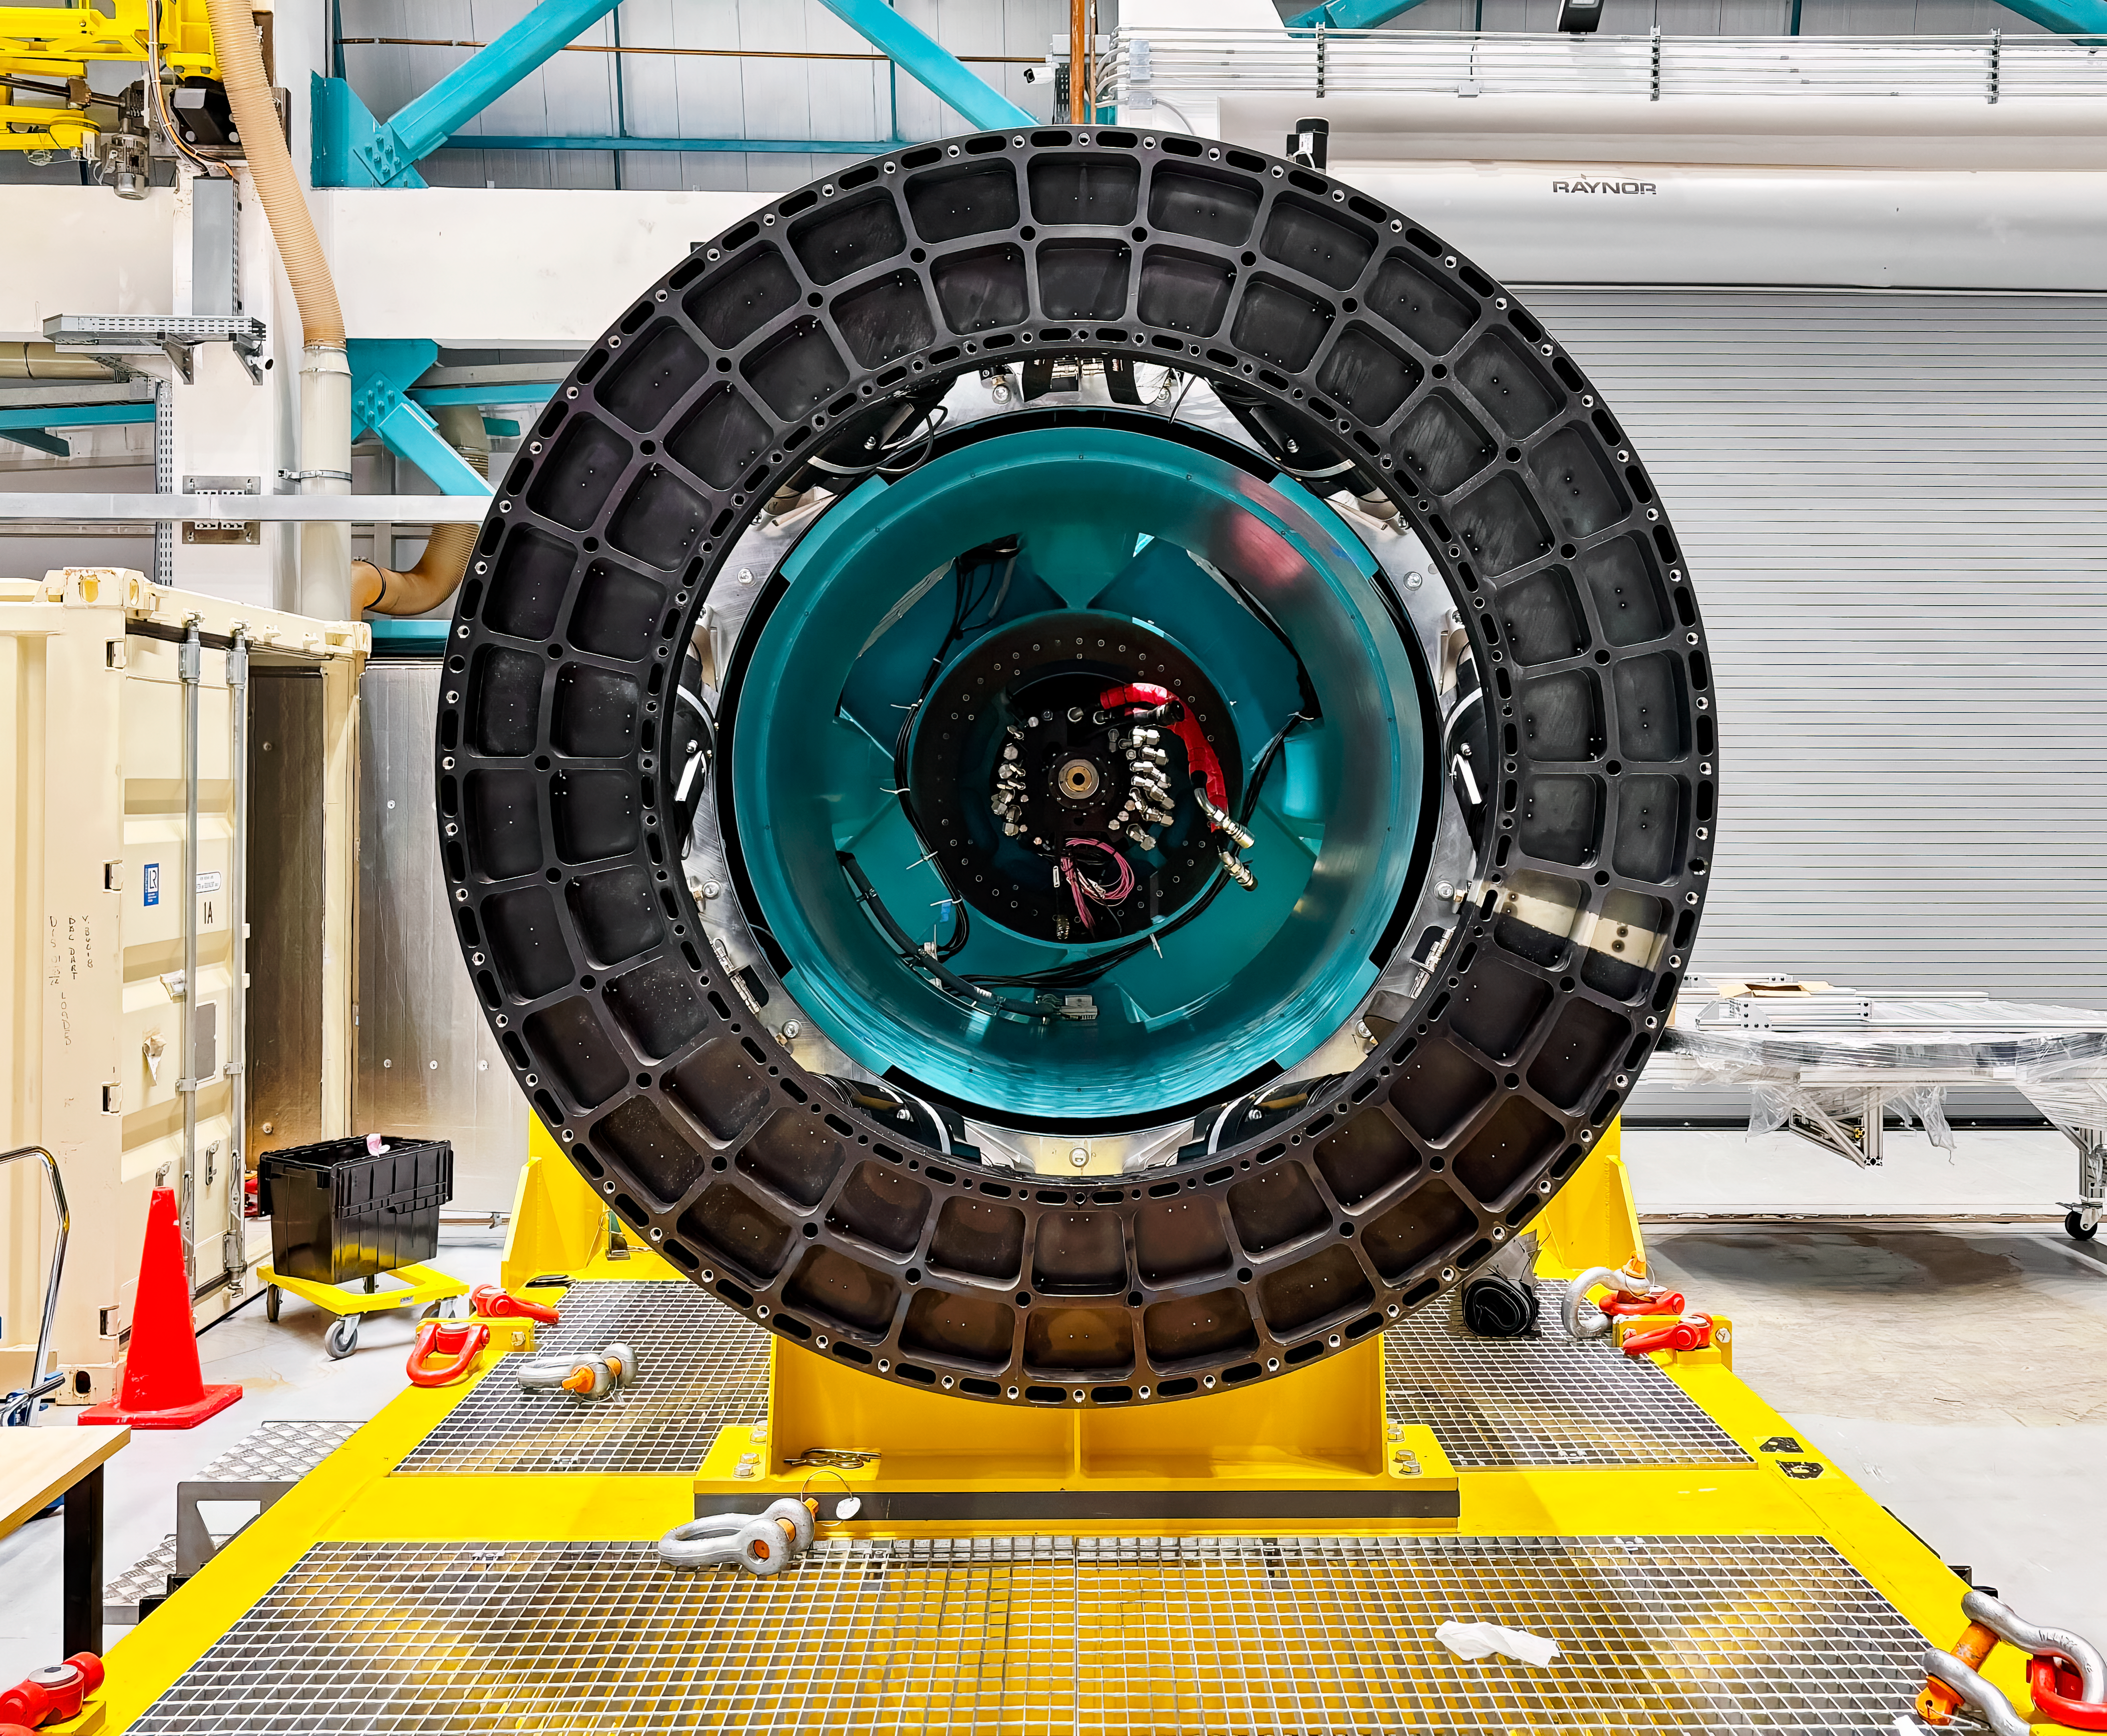

ComCam Removal

The Rubin Commissioning Camera was removed from the Simonyi Survey Telescope on 7 January 2025 after concluding a successful on-sky commissioning campaign at NSF-DOE Vera C. Rubin Observatory.

Credit: RubinObs/NOIRLab/SLAC/DOE/NSF/AURA/T. Lange